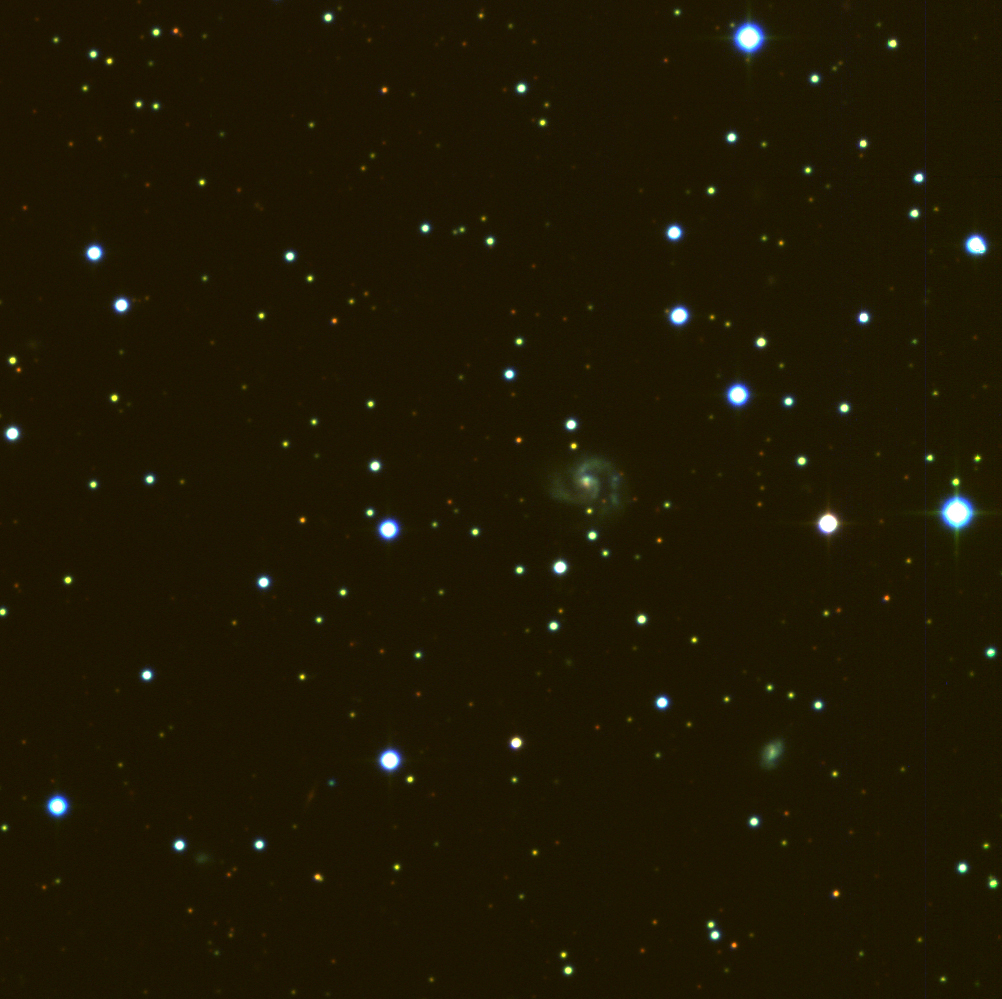

Field near spiral galaxy NGC 4945

This image is an enlargement at full resolution of a smaller region (about 1/67 by area) of a sky field around the spiral galaxy NGC 4945 . It is assembled from five 15-minute R(ed)-narrowband (shown in red), four 5-minute B(lue)-band (shown in green), and five 1000-second U(ltraviolet)-band (shown in blue) exposures, obtained in January 1999 during the Science Verification phase with the Wide-Field-Imager (WFI) at the MPG/ESO 2.2-m telescope at La Silla. At the recession velocity of NGC 4945, the red filter, centred at 665 nm with an FWHM (full width at half maximum) of only 1.2 nm, does not include the H-alpha emission line of interstellar hydrogen in this galaxy. The original resolution of about 1 arcsec corresponds to roughly 62 light-years at the distance of NGC 4945 (13 million light-years). In addition to NGC 4945 itself, some much more distant galaxies can be recognized as faint, slightly red light patches in the field. The vast majority of the point-like sources are stars in the Milky Way. However, a fair number of those near NGC 4945 are globular clusters belonging to this galaxy. Each frame records 8184 x 8196 = 67,076,064 pixels, and thus the total number of data points (pixels) of the 14 CCD frames used to make this photo is almost 10 9. Their collective information content corresponds to more than 70 x 10 9 photons (not counting those from the Earth's upper atmosphere that were recorded simultaneously). It covers 1001 x 1002 pixels and measures about 4 x 4 arcmin 2 in the sky. The structure of the faint and distant spiral galaxy at the centre is well visible in this reproduction.

Credit: ESO